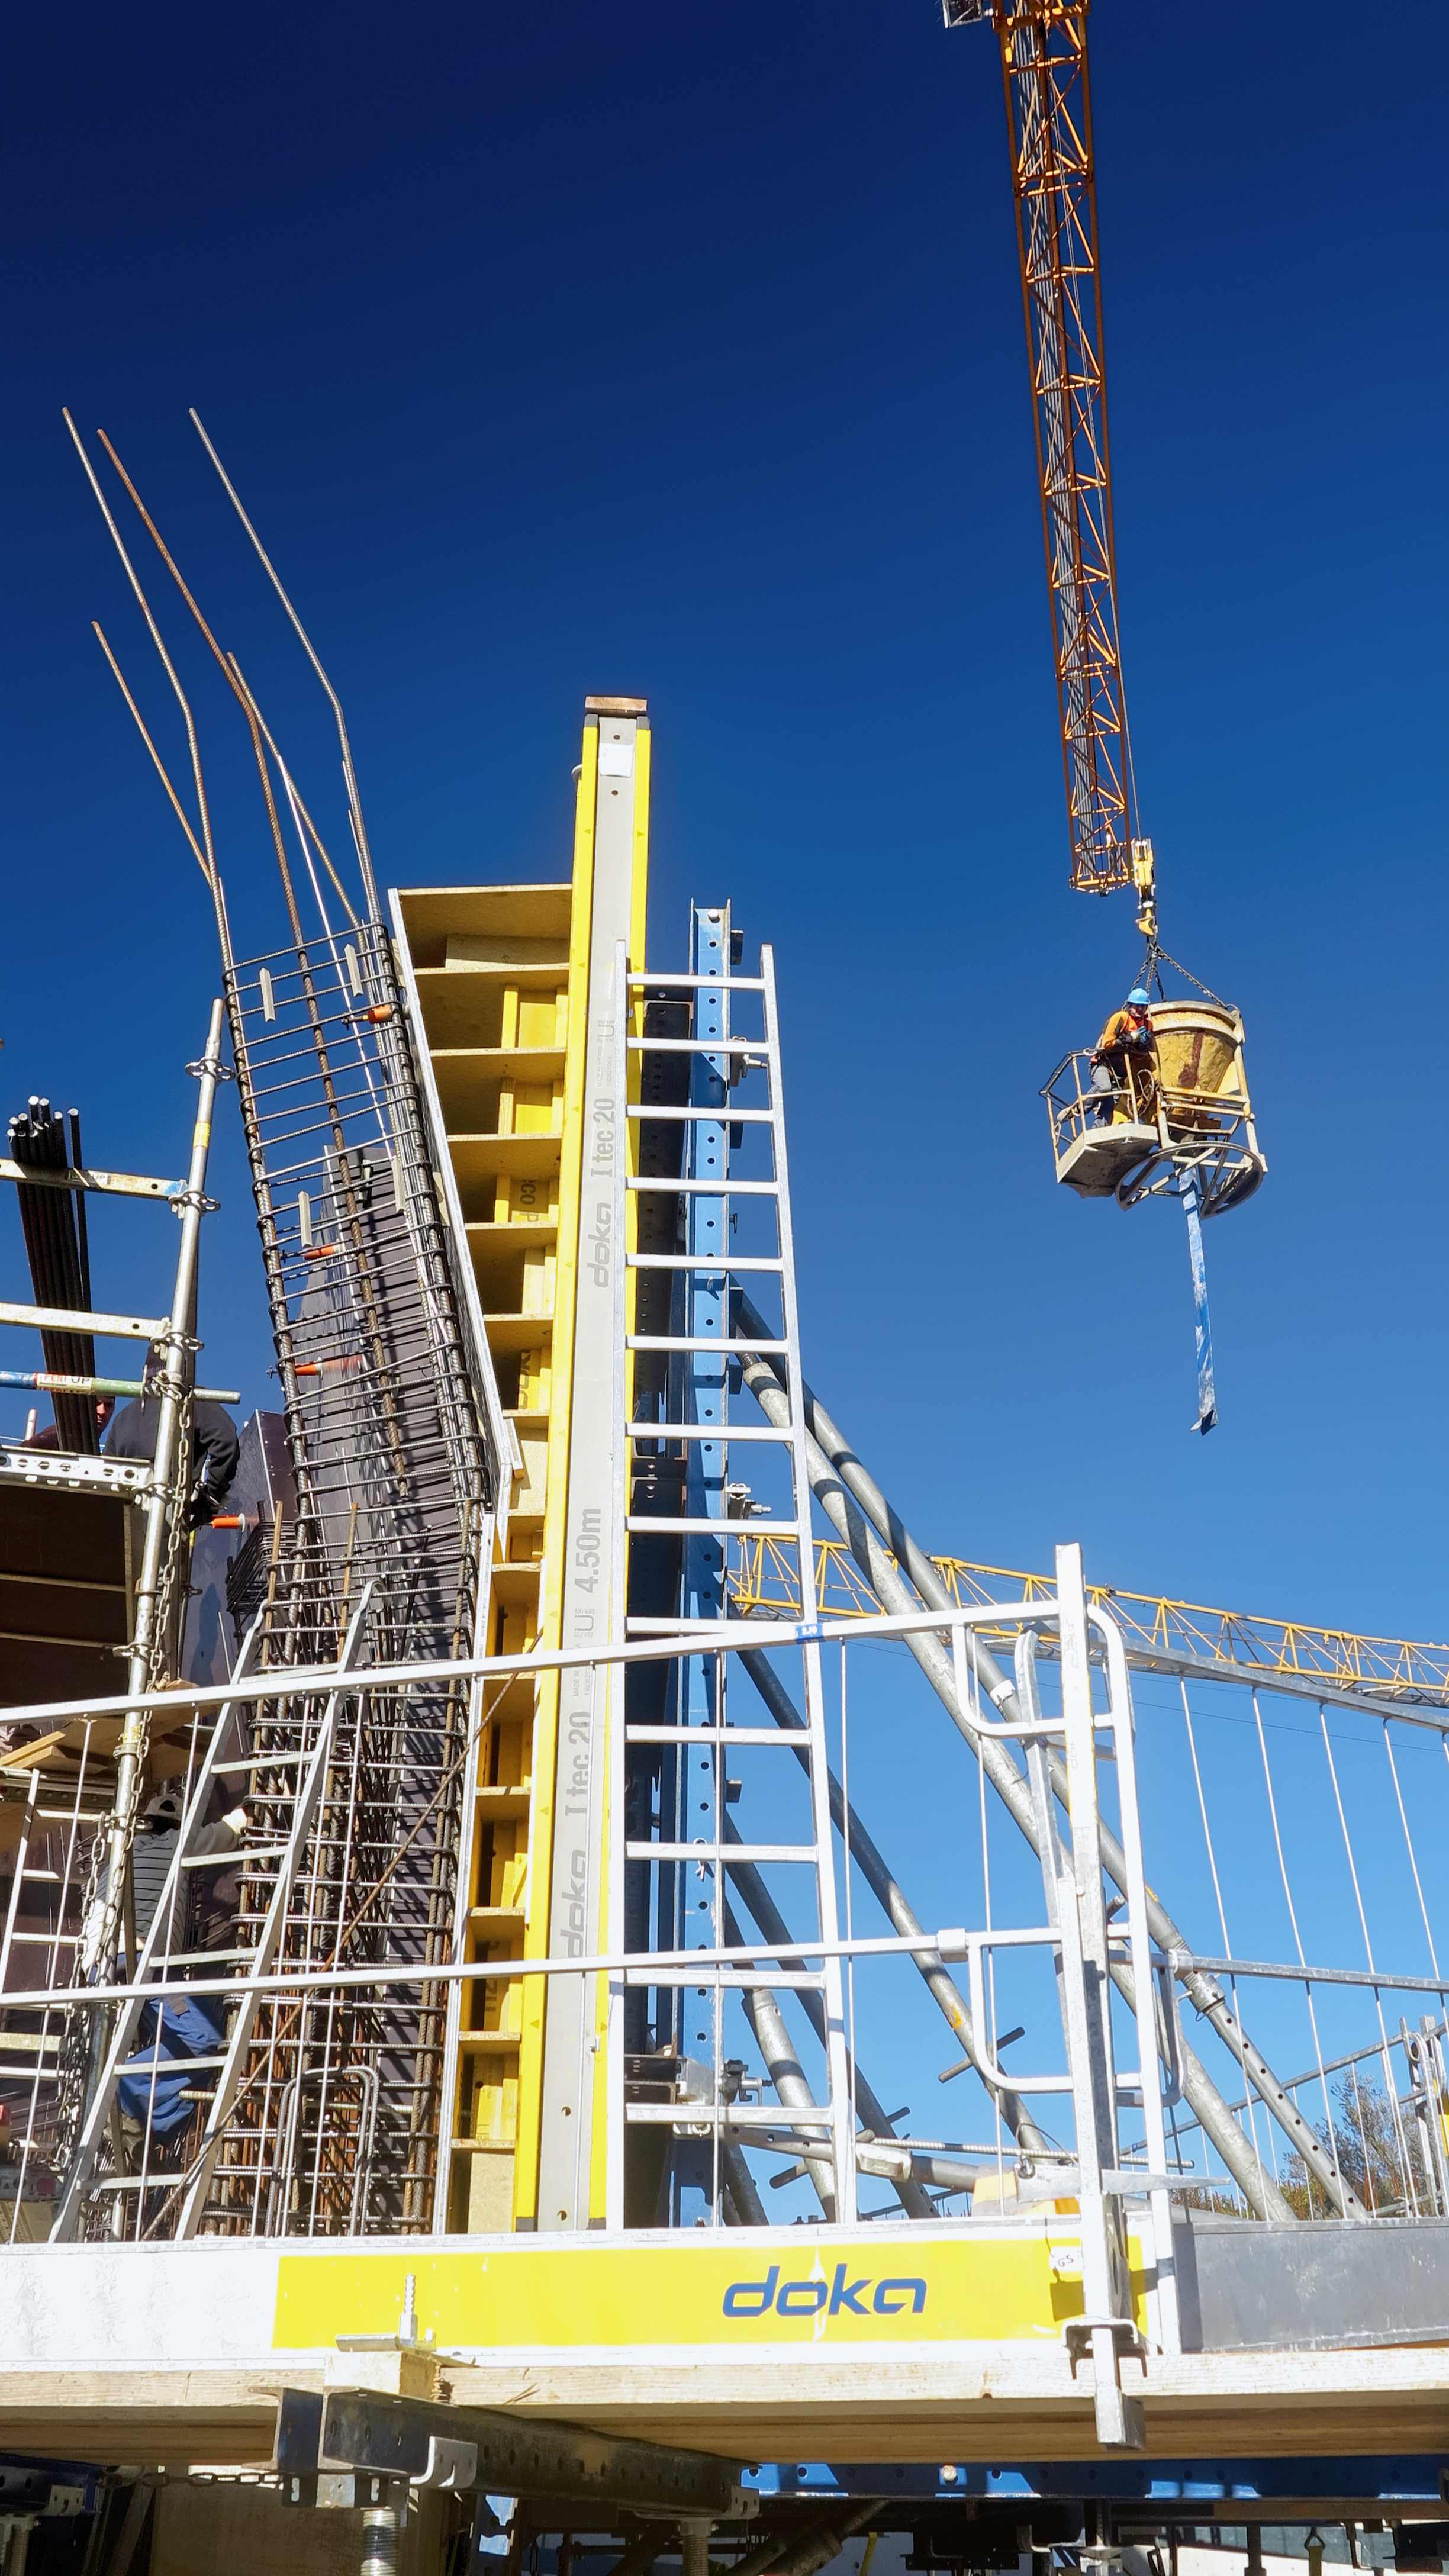

Build me up

Photo taken during the construction of the ESO Supernova Planetarium & Visitor Centre.

Credit: ESO